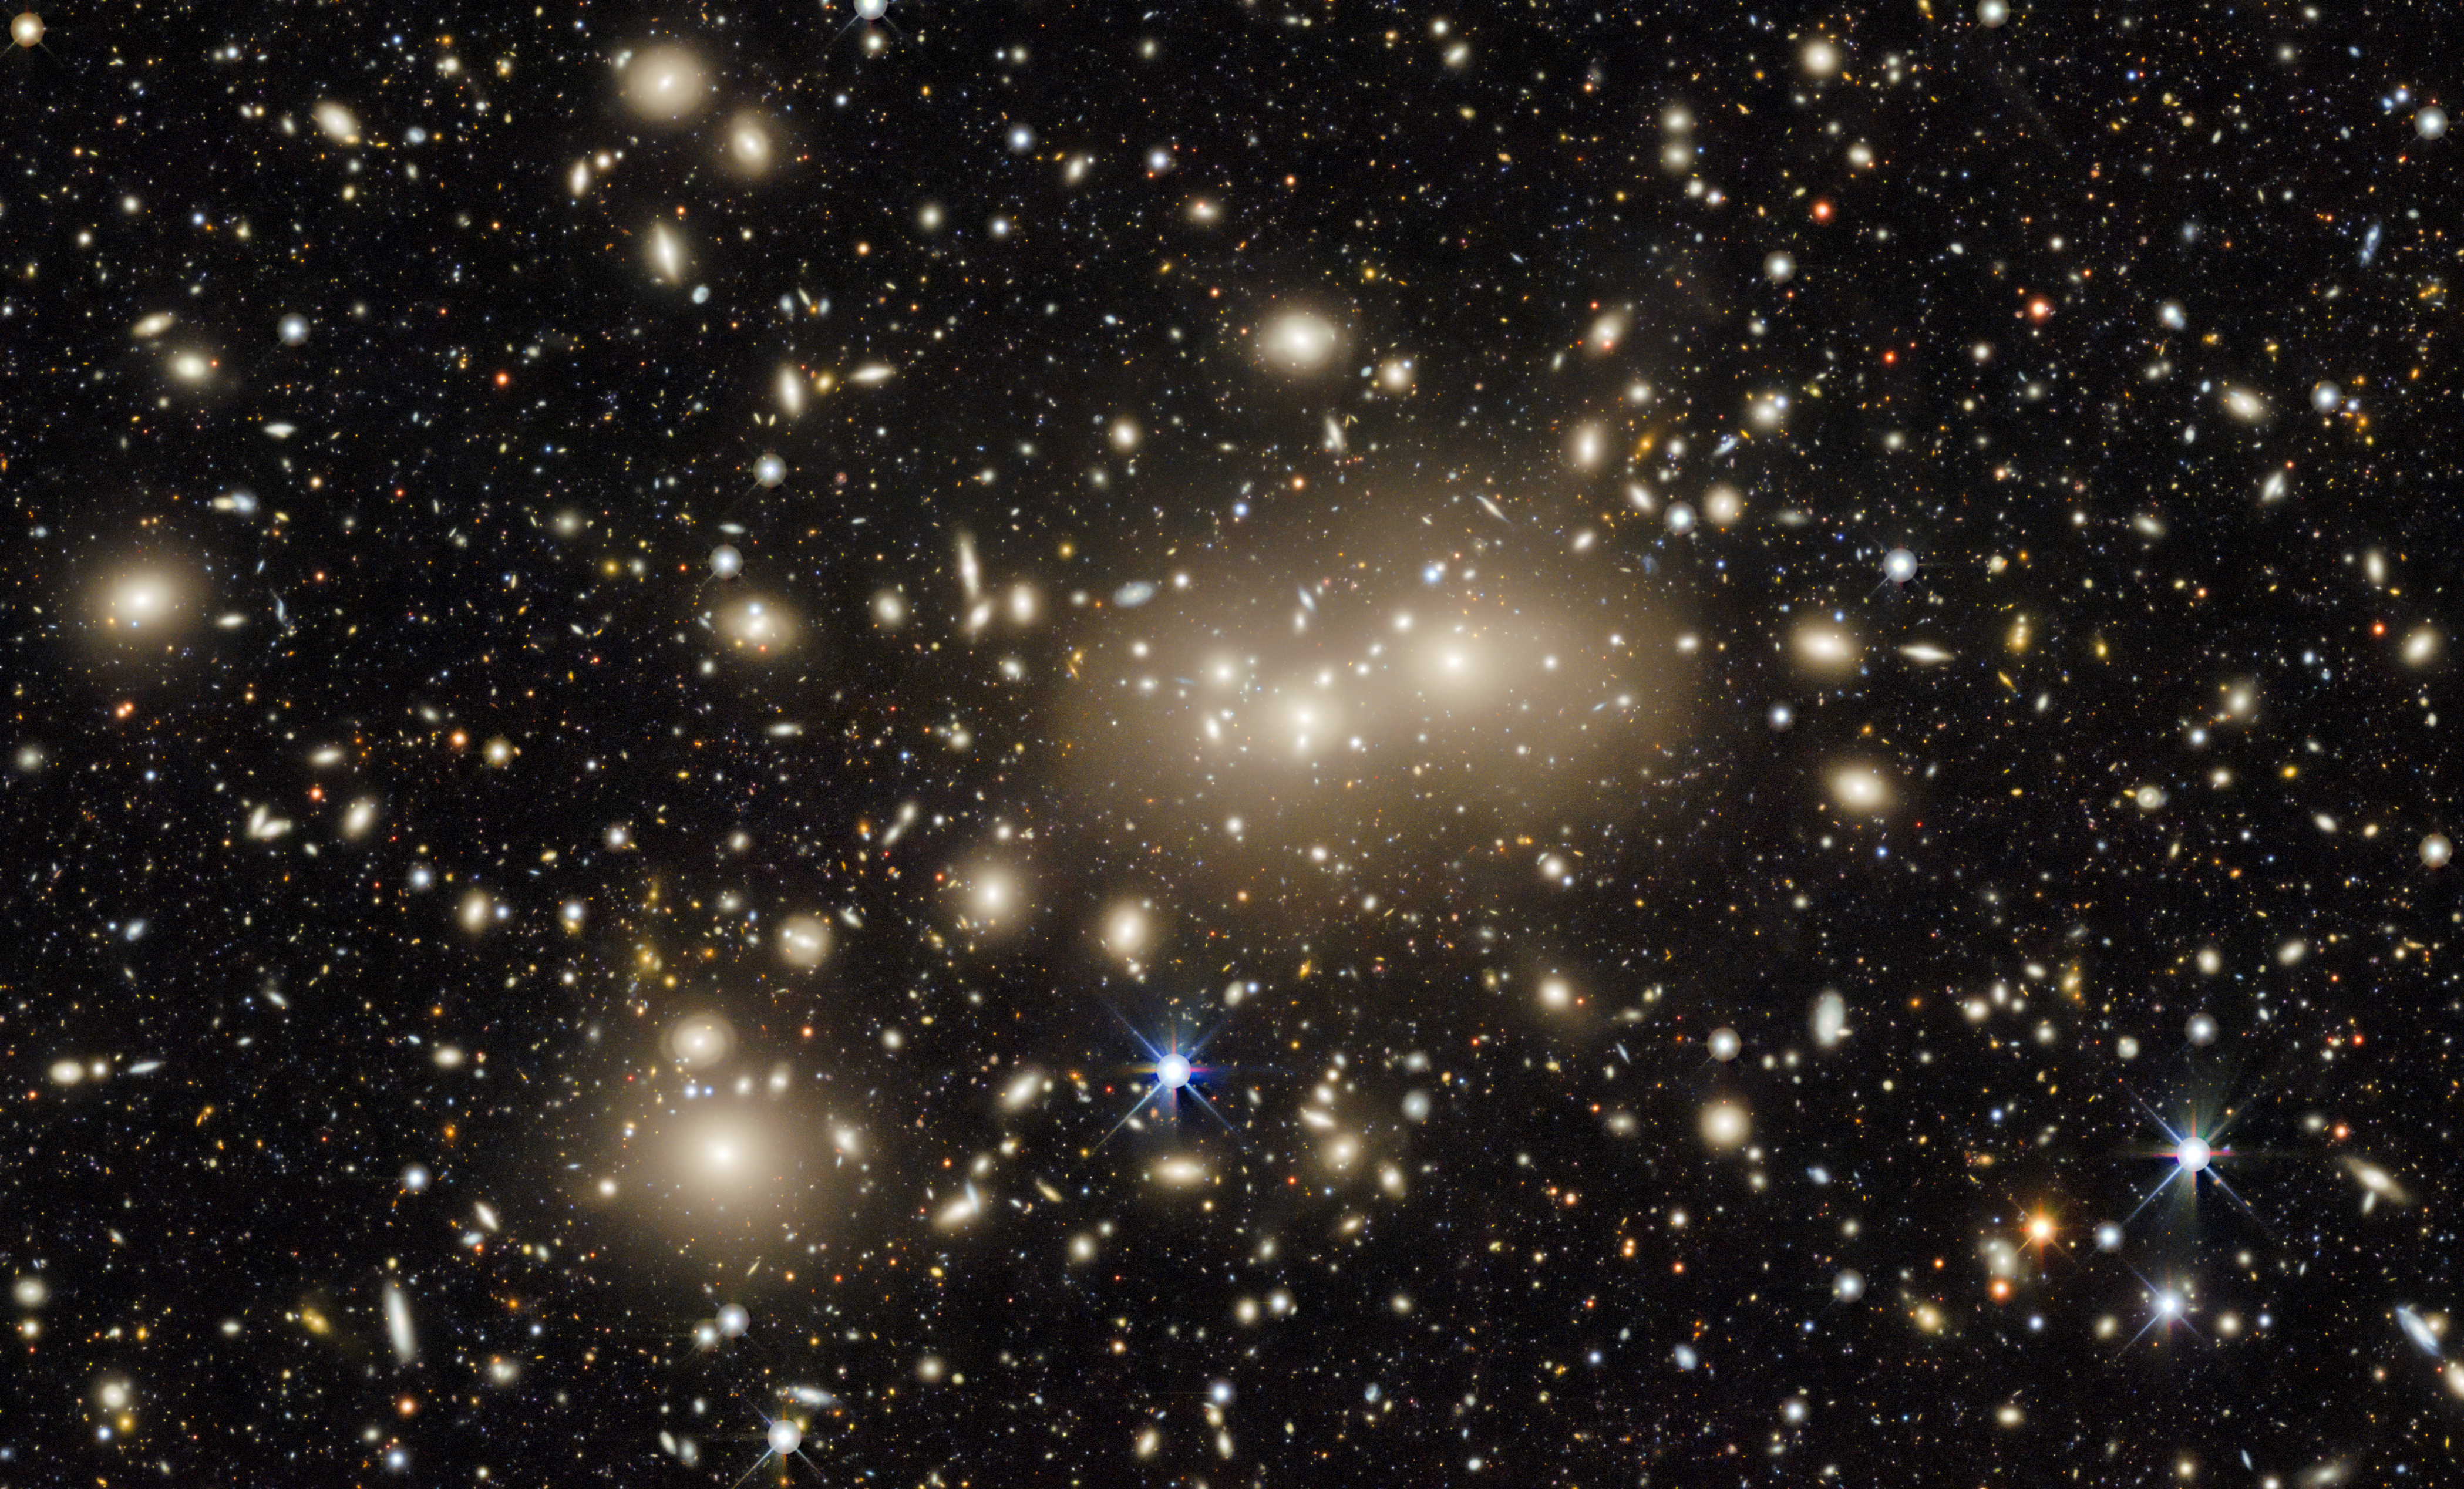

Image of Abell 3158, Part of the DESI Legacy Imaging Survey

This is an image centered on a relatively nearby galaxy cluster dubbed Abell 3158; light from these galaxies had a redshift value of 0.059, meaning that it traveled approximately 825 million years on its journey to Earth. The image is a small part of the DESI Legacy Imaging Surveys — a monumental six-year survey covering nearly half the sky. Most of the data for the image originally were taken as part of the LoVoCCS survey.

Credit: LoVoCCS/DESI Legacy Imaging Survey/KPNO/NOIRLab/NSF/AURA; Image processing: T.A. Rector (University of Alaska Anchorage/NSF NOIRLab, Jen Miller, M. Zamani & D. de Martin (NSF NOIRLab)